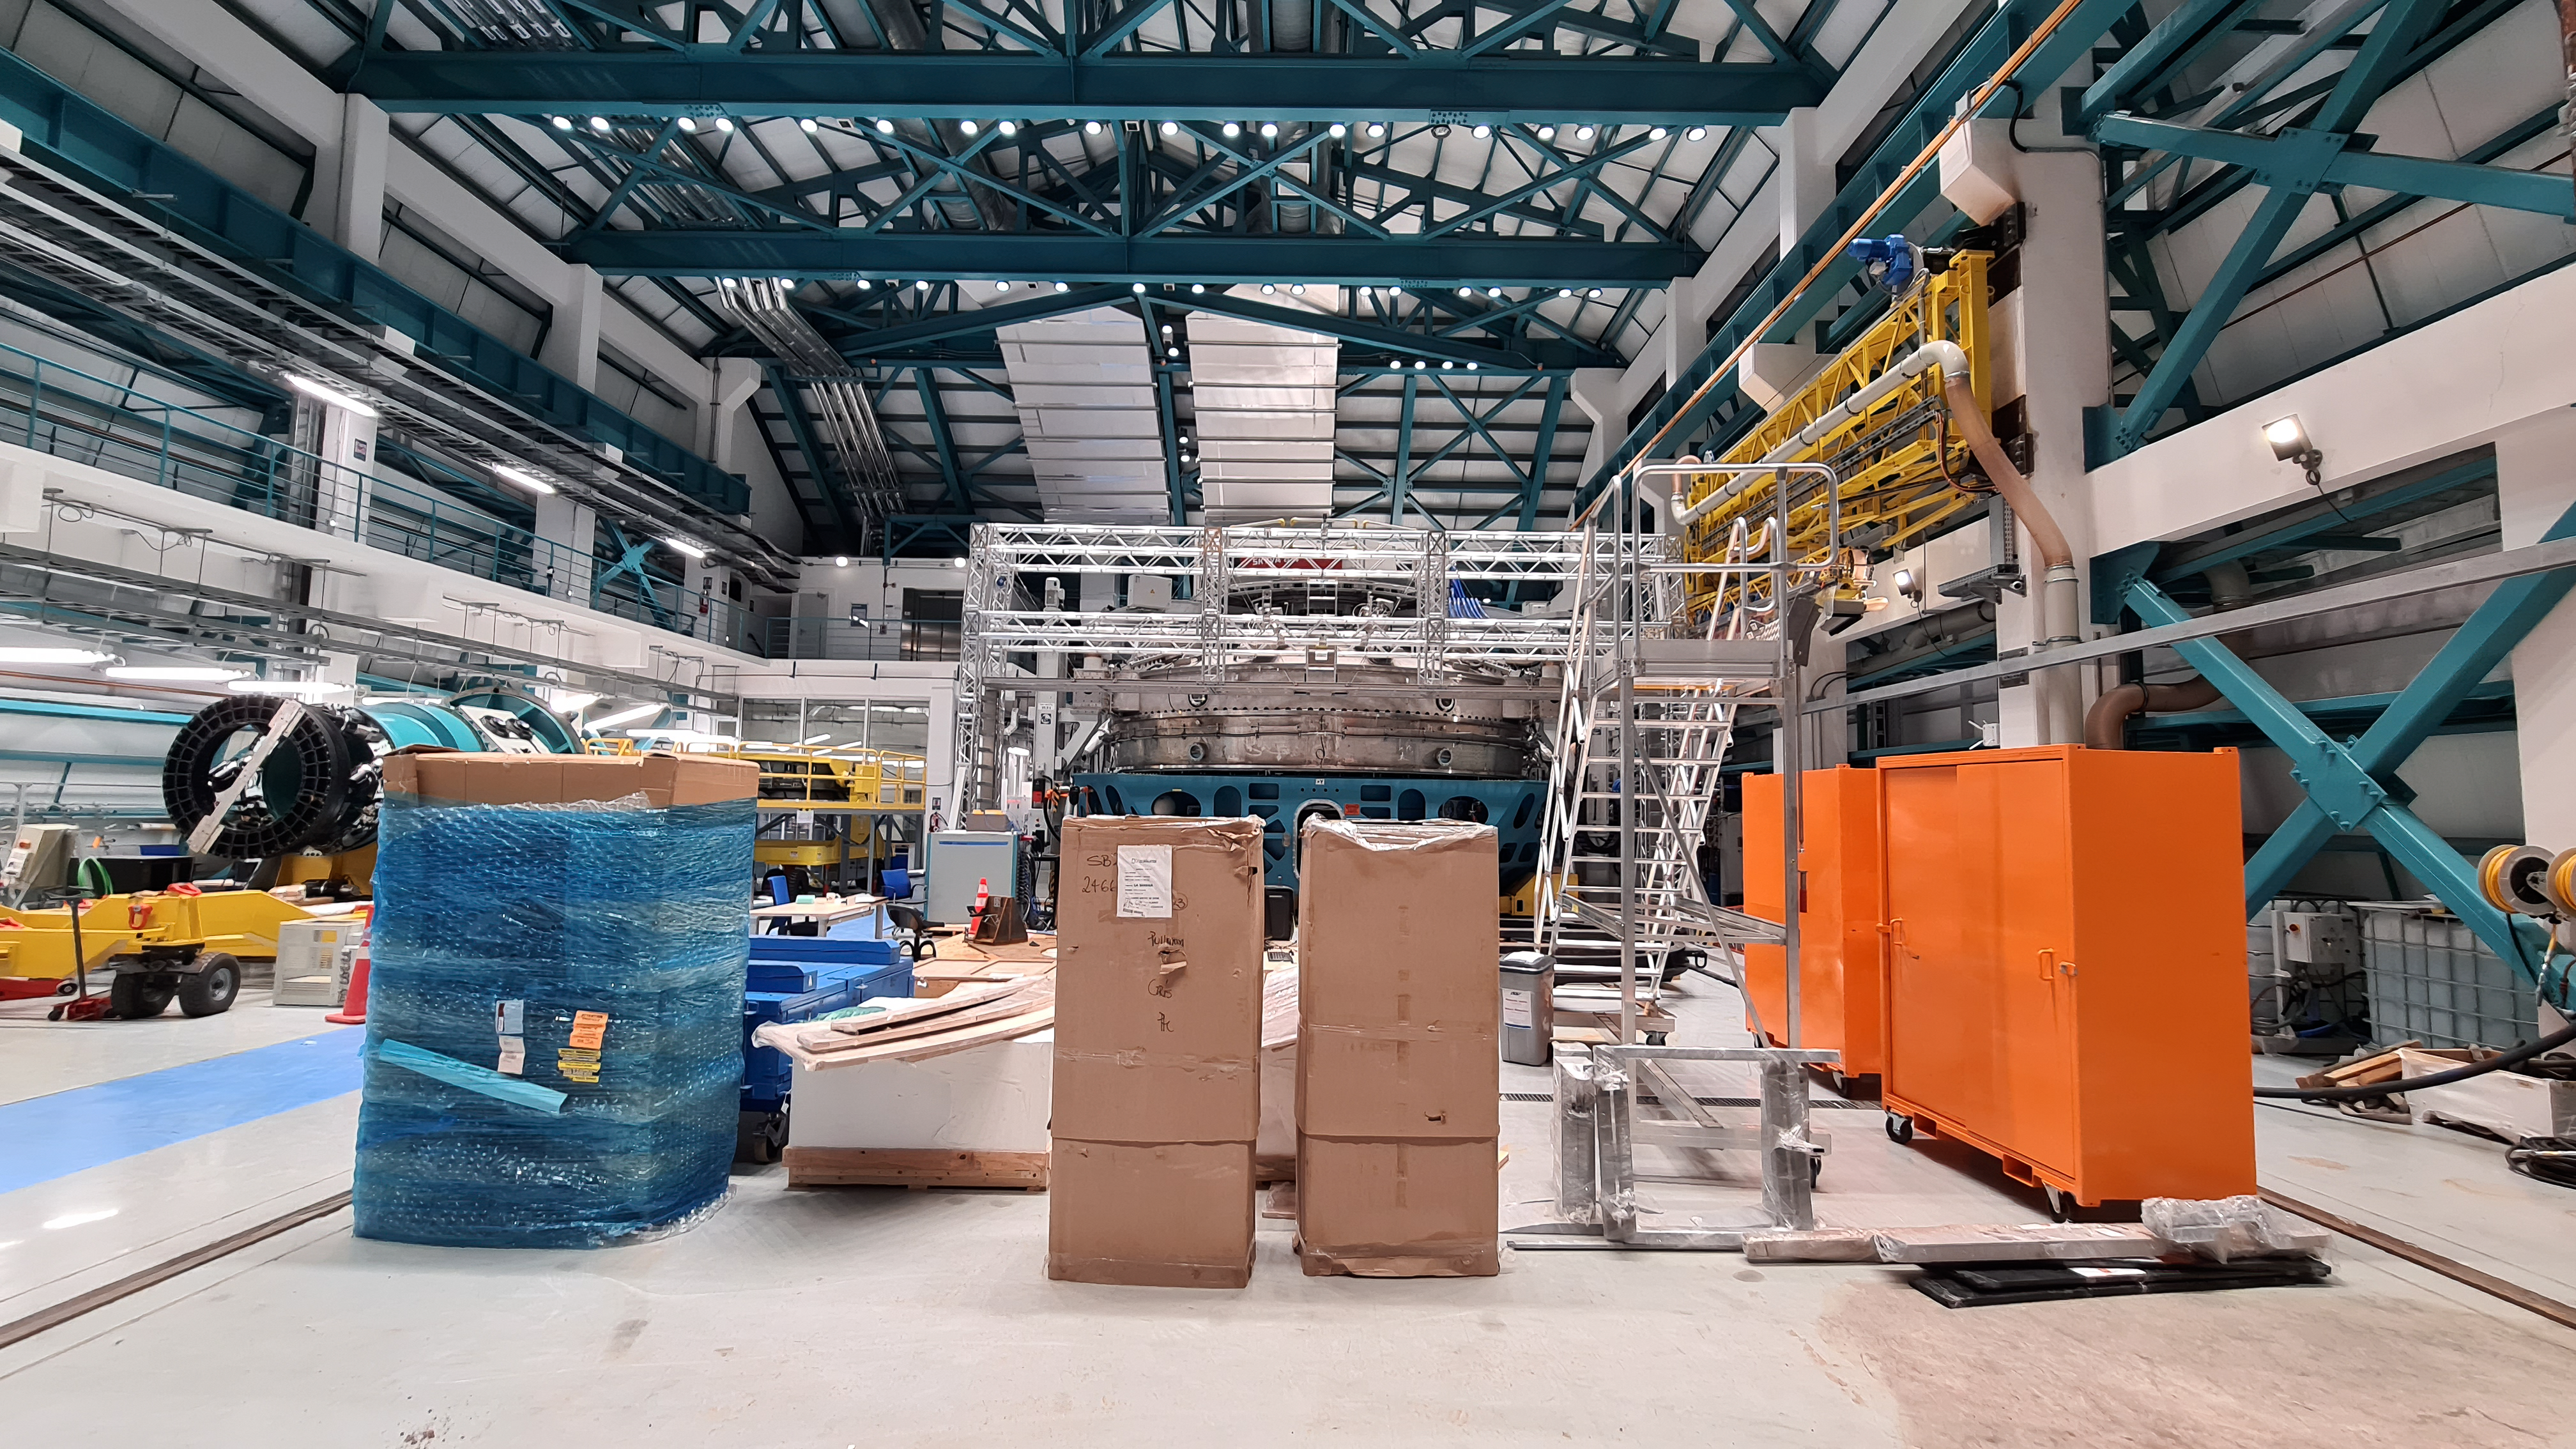

Vera C. Rubin Observatory 21 July 2020

An inspection of the summit 21 July 2020.

Credit: Rubin Obs/NSF/AURA